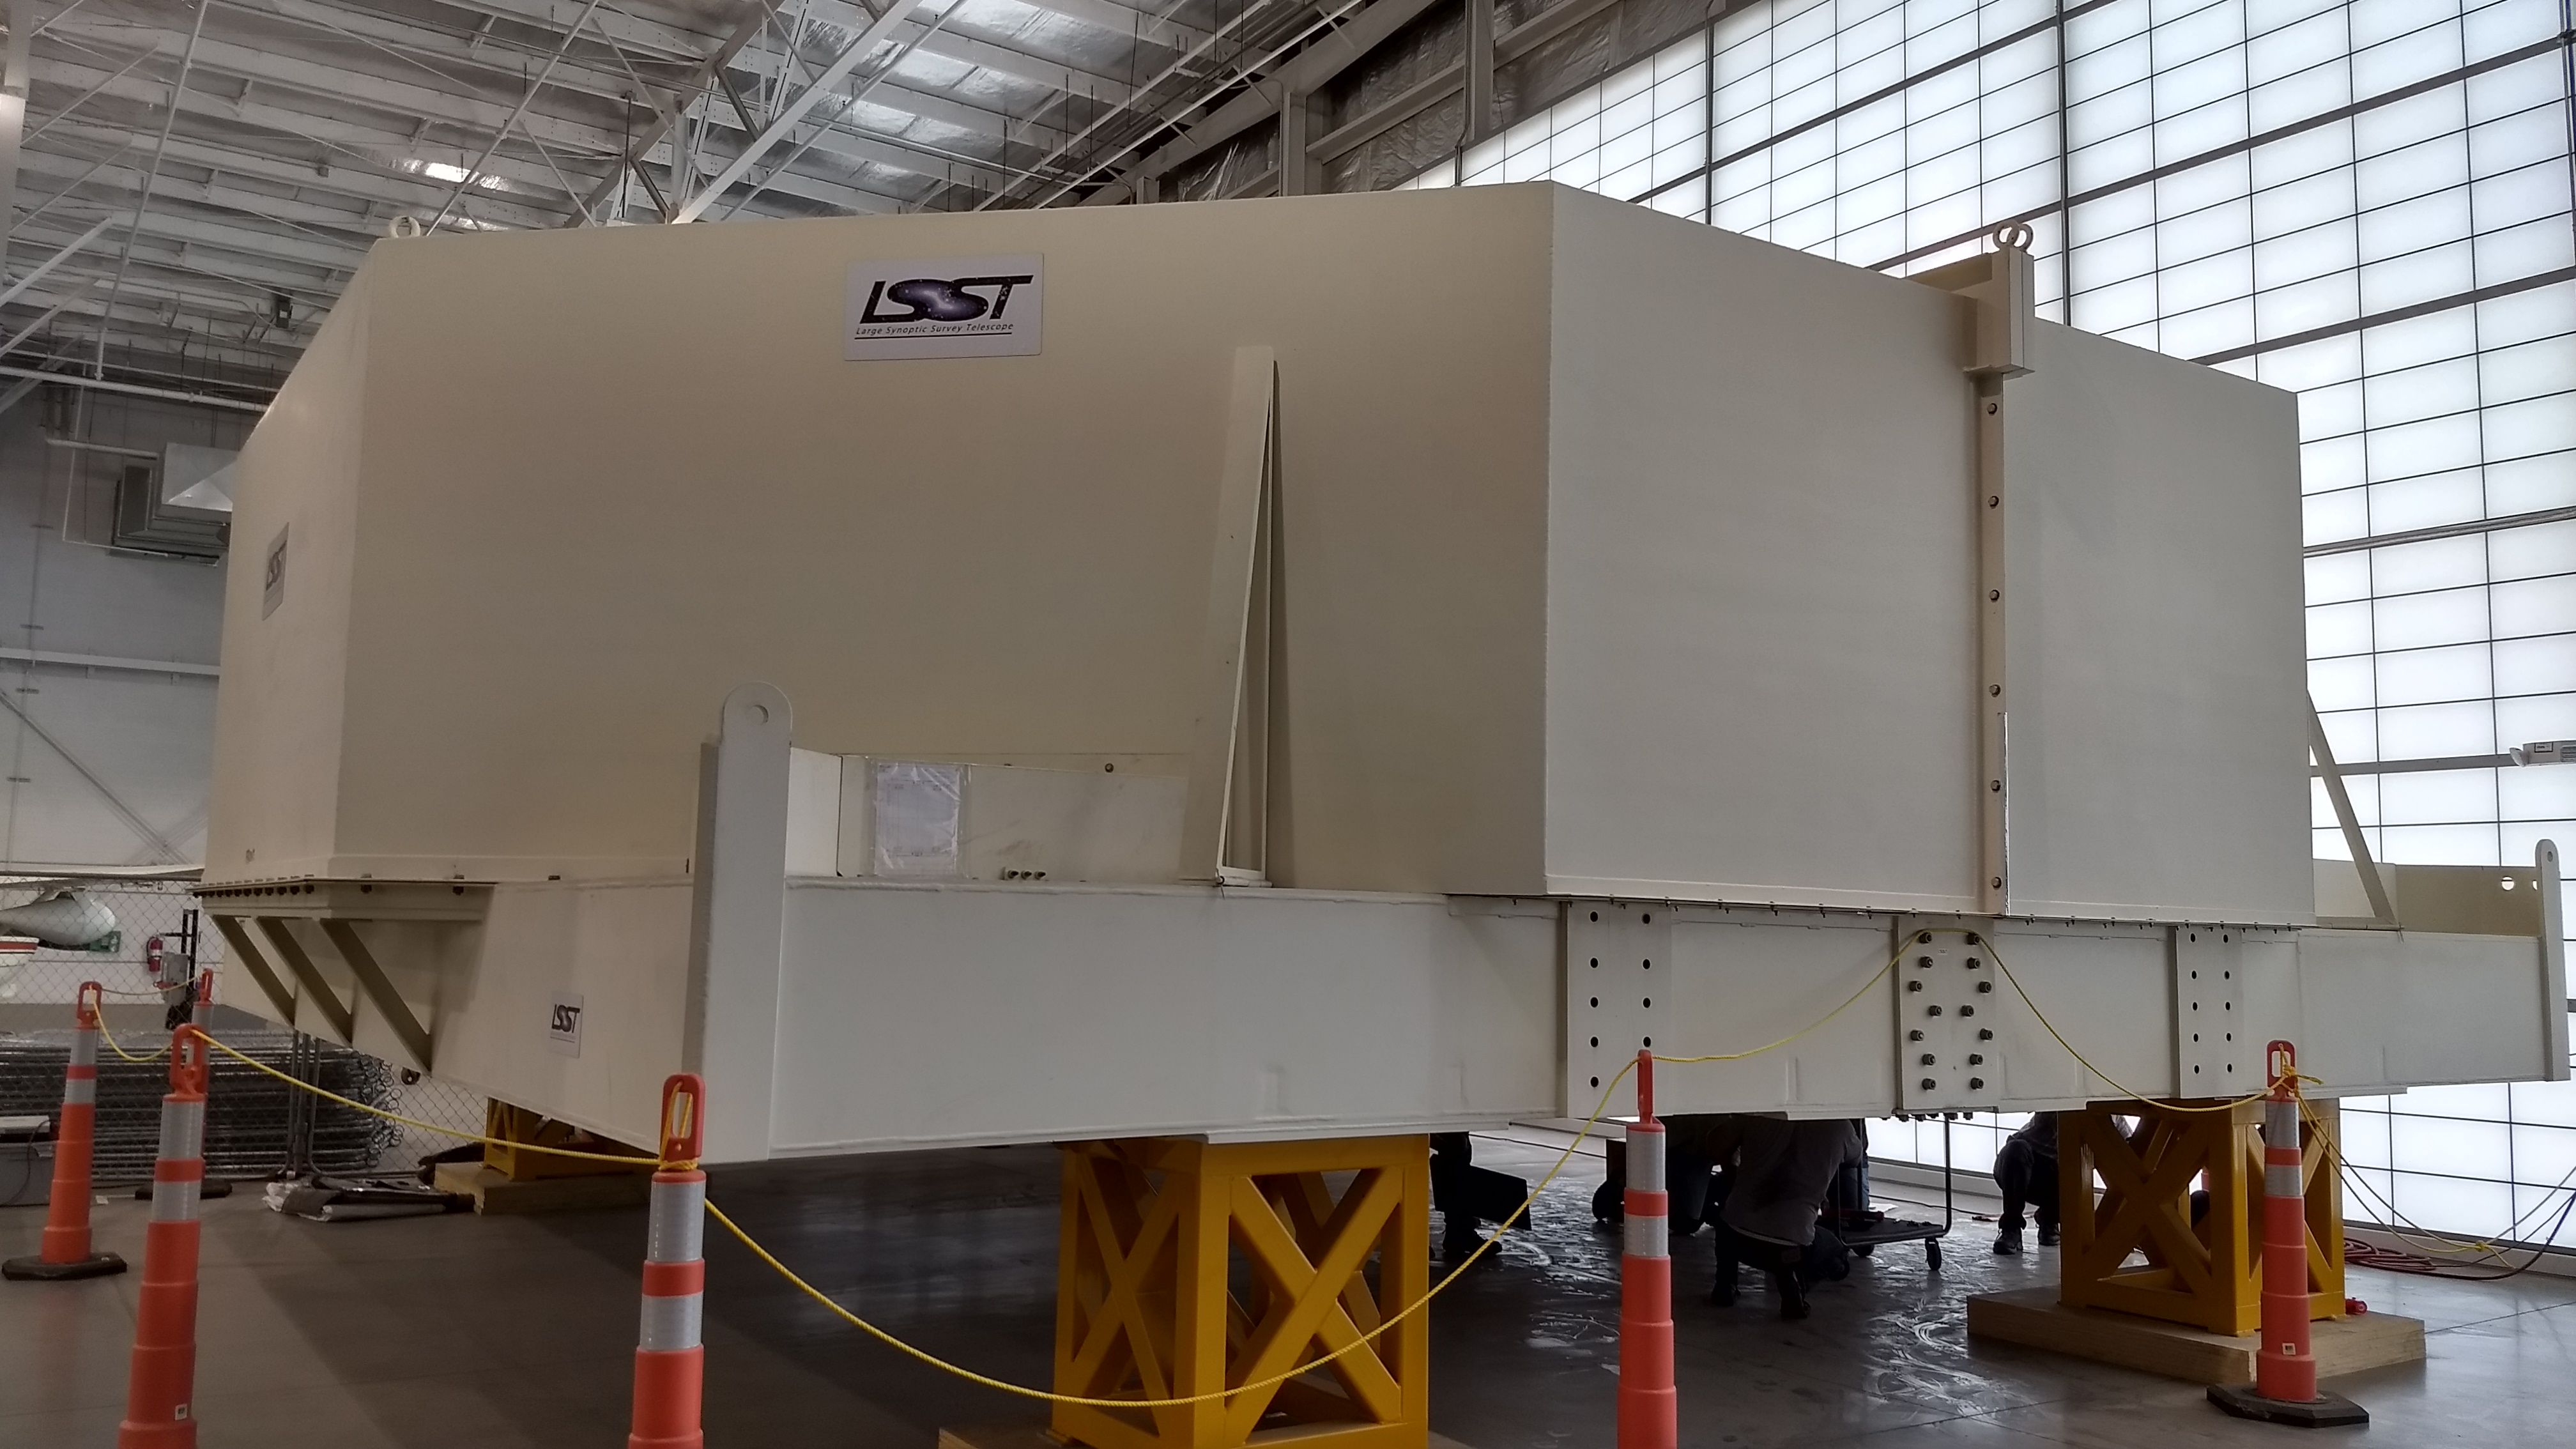

M1M3 Inspection

A Telescope and Site team from LSST visited the M1M3 storage location to open the storage container and inspect the mirror this week. Team members removed panels from the bottom of the container to access different parts of the back of the mirror.

Credit: Rubin Observatory/NSF/AURA